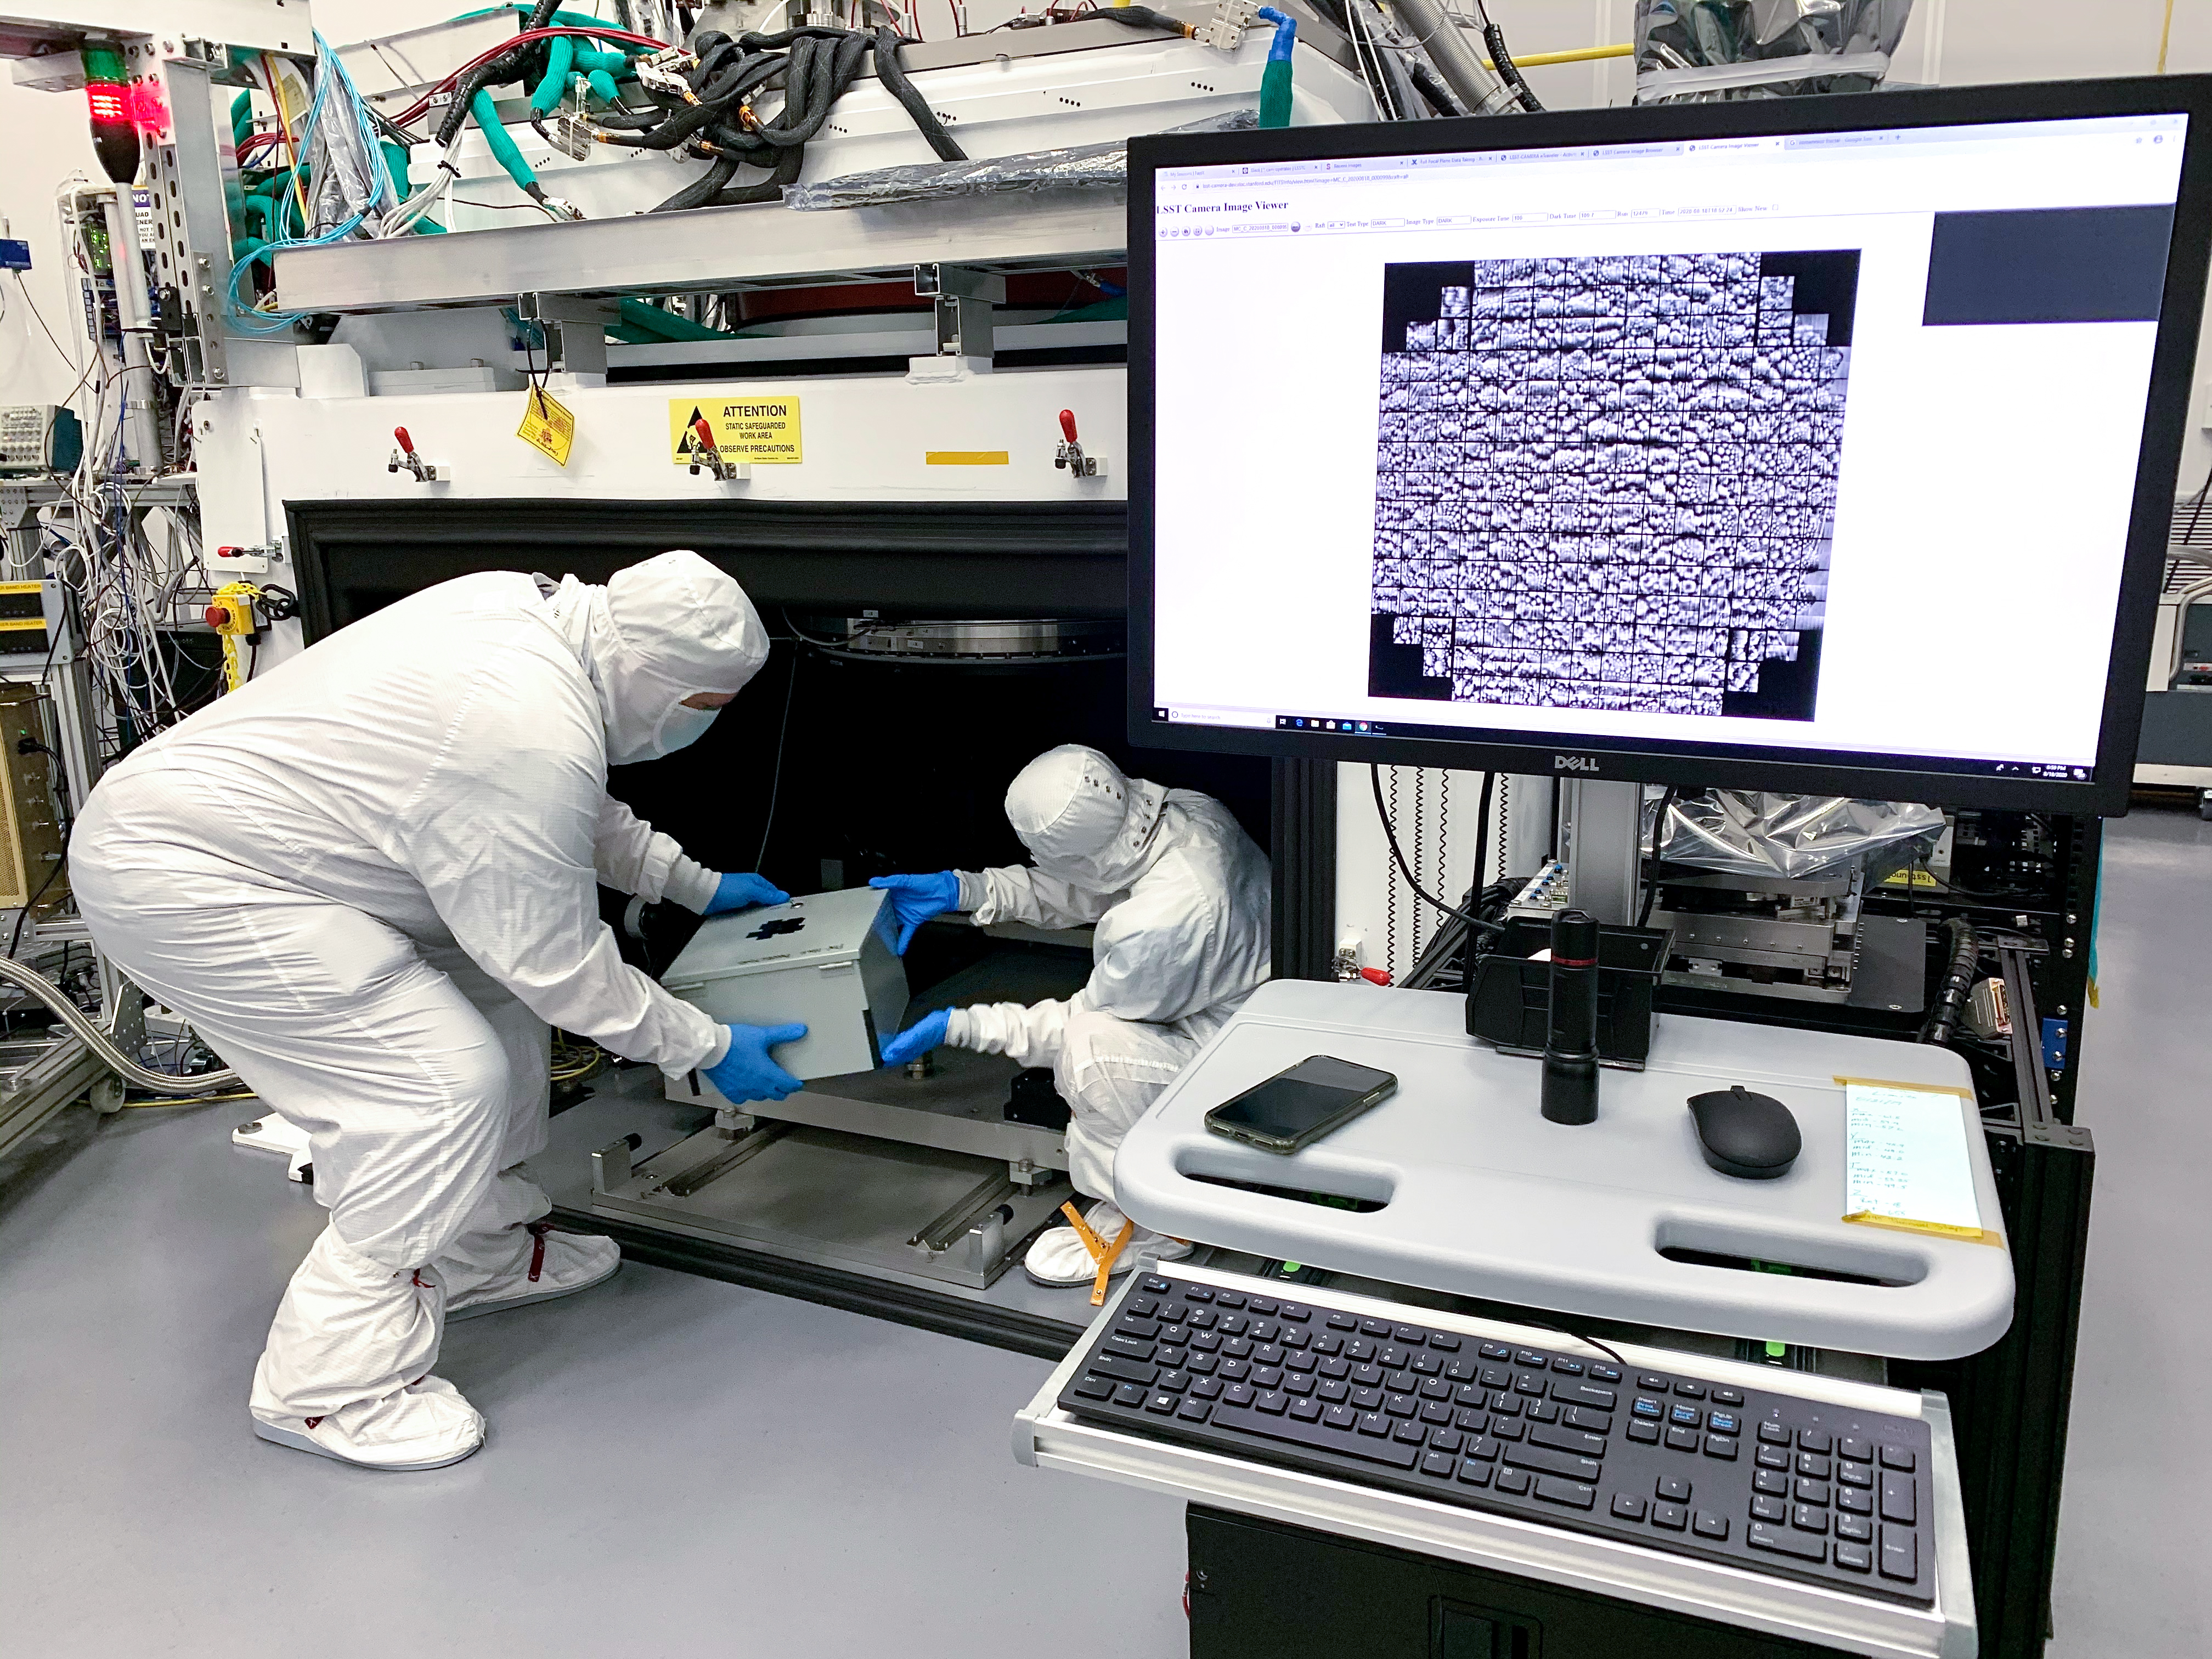

LSST Camera Focal Plane Build

SLAC's Yousuke Utsumi, right, and Aaron Roodman remove the pinhole projector from the cryostat assembly after projecting the first images onto the focal plane of the LSST Camera. Among the first objects photographed was a head of Romanesco, seen here, chosen for its very detailed texture.

Credit: Jacqueline Orrell/SLAC National Accelerator Laboratory